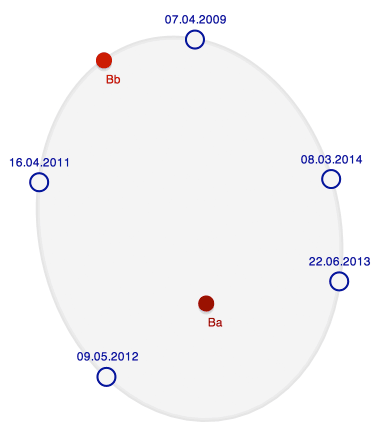

A Sharp Eye on Southern Binary Stars

Click to view the animation demonstrating the orbit of the close binary pair Ba, Bb in the HIP 83716 Triple System. The orbit has been calculated from five observations (blue circles) taken between 2009, when the close binary was discovered at SOAR, and 2014, the date of the most recent observation.

Credit: M. A. Newhouse & NOAO/AURA/NSF